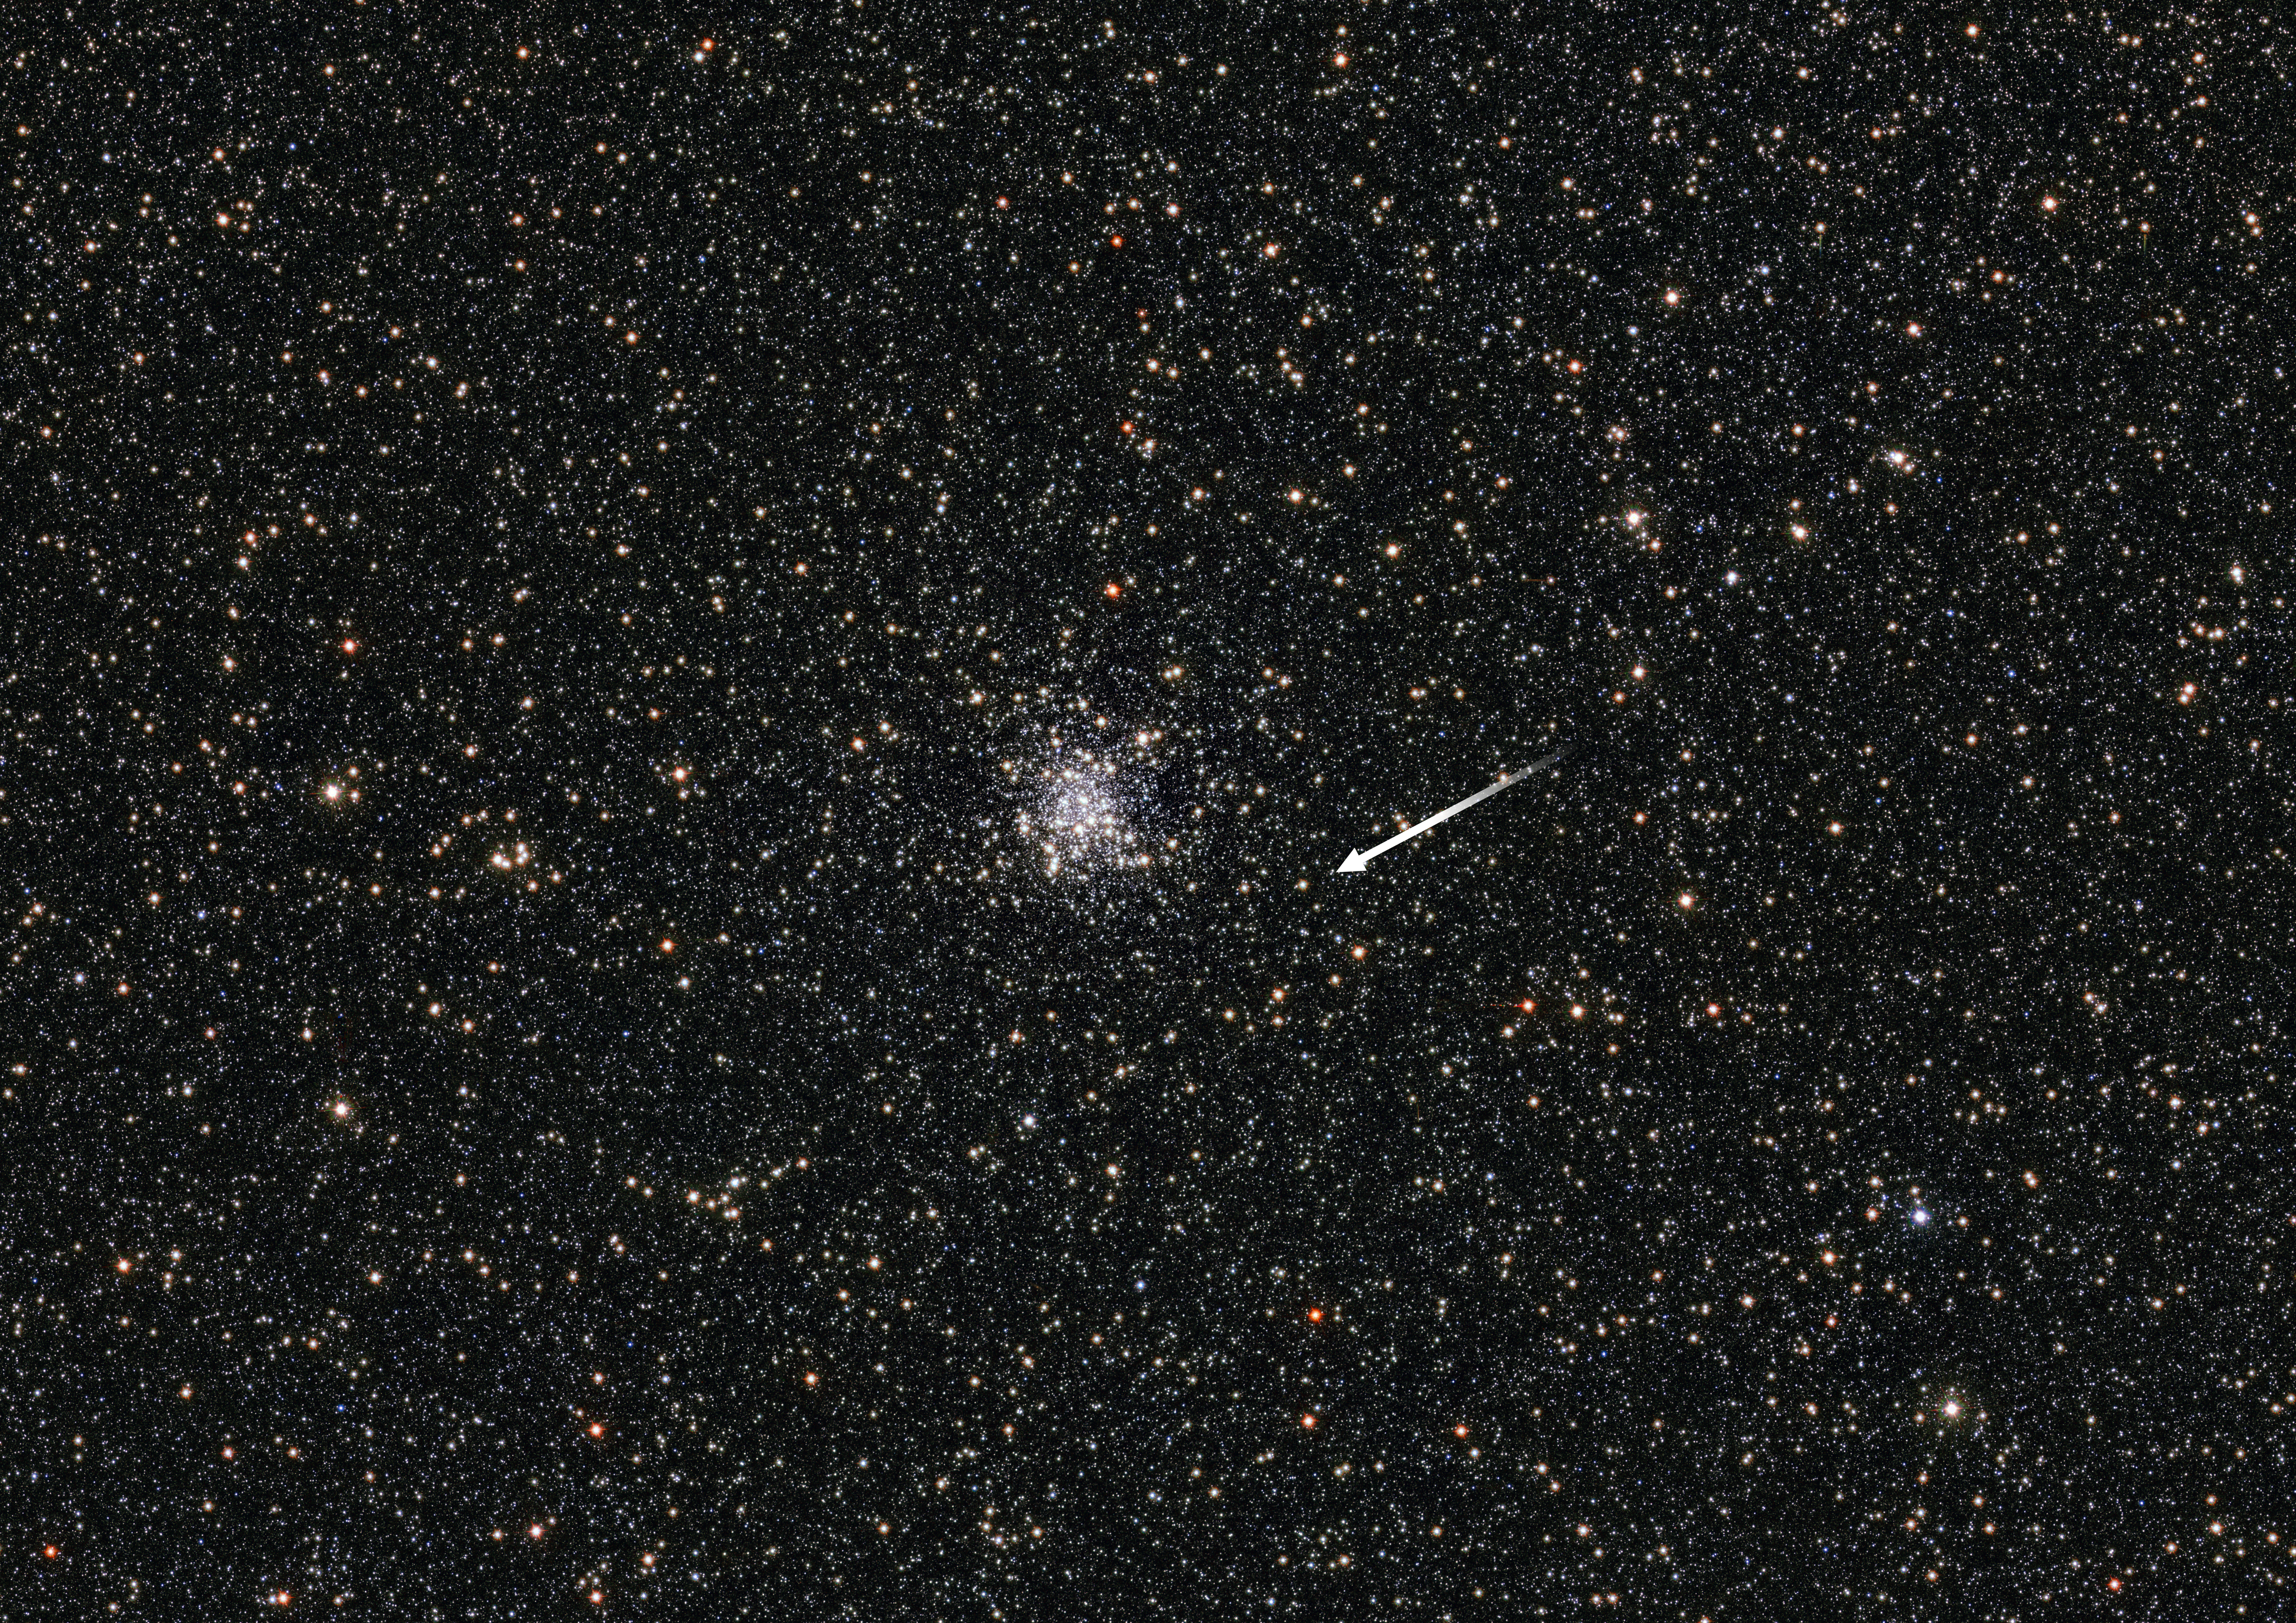

A microlensing mystery

This spectacular starry field of view shows the globular cluster NGC 6553 which is located approximately 19 000 light-years away in the constellation of Sagittarius. In this field, astronomers discovered a mysterious microlensing event.

Microlensing is a form of gravitational lensing in which the light from a background source is bent by the gravitational field of a foreground object, creating an amplified image of the background object. The object causing the microlensing in NGC 6553 bent the light of a red giant star in the background (marked with an arrow). If this object lies in the cluster — something the scientists believe might only have a 50/50 chance of being correct — the object could be a black hole with a mass twice that of the Sun, making it the first of its kind to be discovered in a globular cluster. It would also be the oldest known stellar-mass black hole ever discovered. However, further observations are needed to determine the true nature of this lensing object for sure.

This cosmological curiosity was detected by ESO's VISTA telescope at the Paranal Observatory in Chile as part of the VISTA Variables in the Vıa Lactea Survey (VVV) — a near-infrared survey aimed at scanning the central parts of the Milky Way.

Credit: ESO